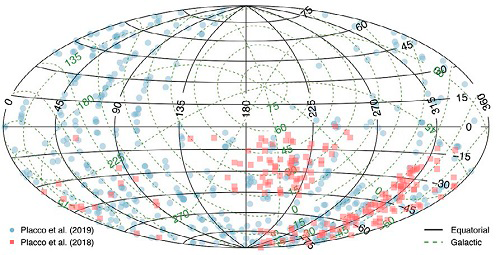

Making good use of bad weather

Equatorial and Galactic coordinate distribution of the stars observed with Gemini North and Gemini South in poor weather conditions.

Credit: International Gemini Observatory/NOIRLab/NSF/AURA